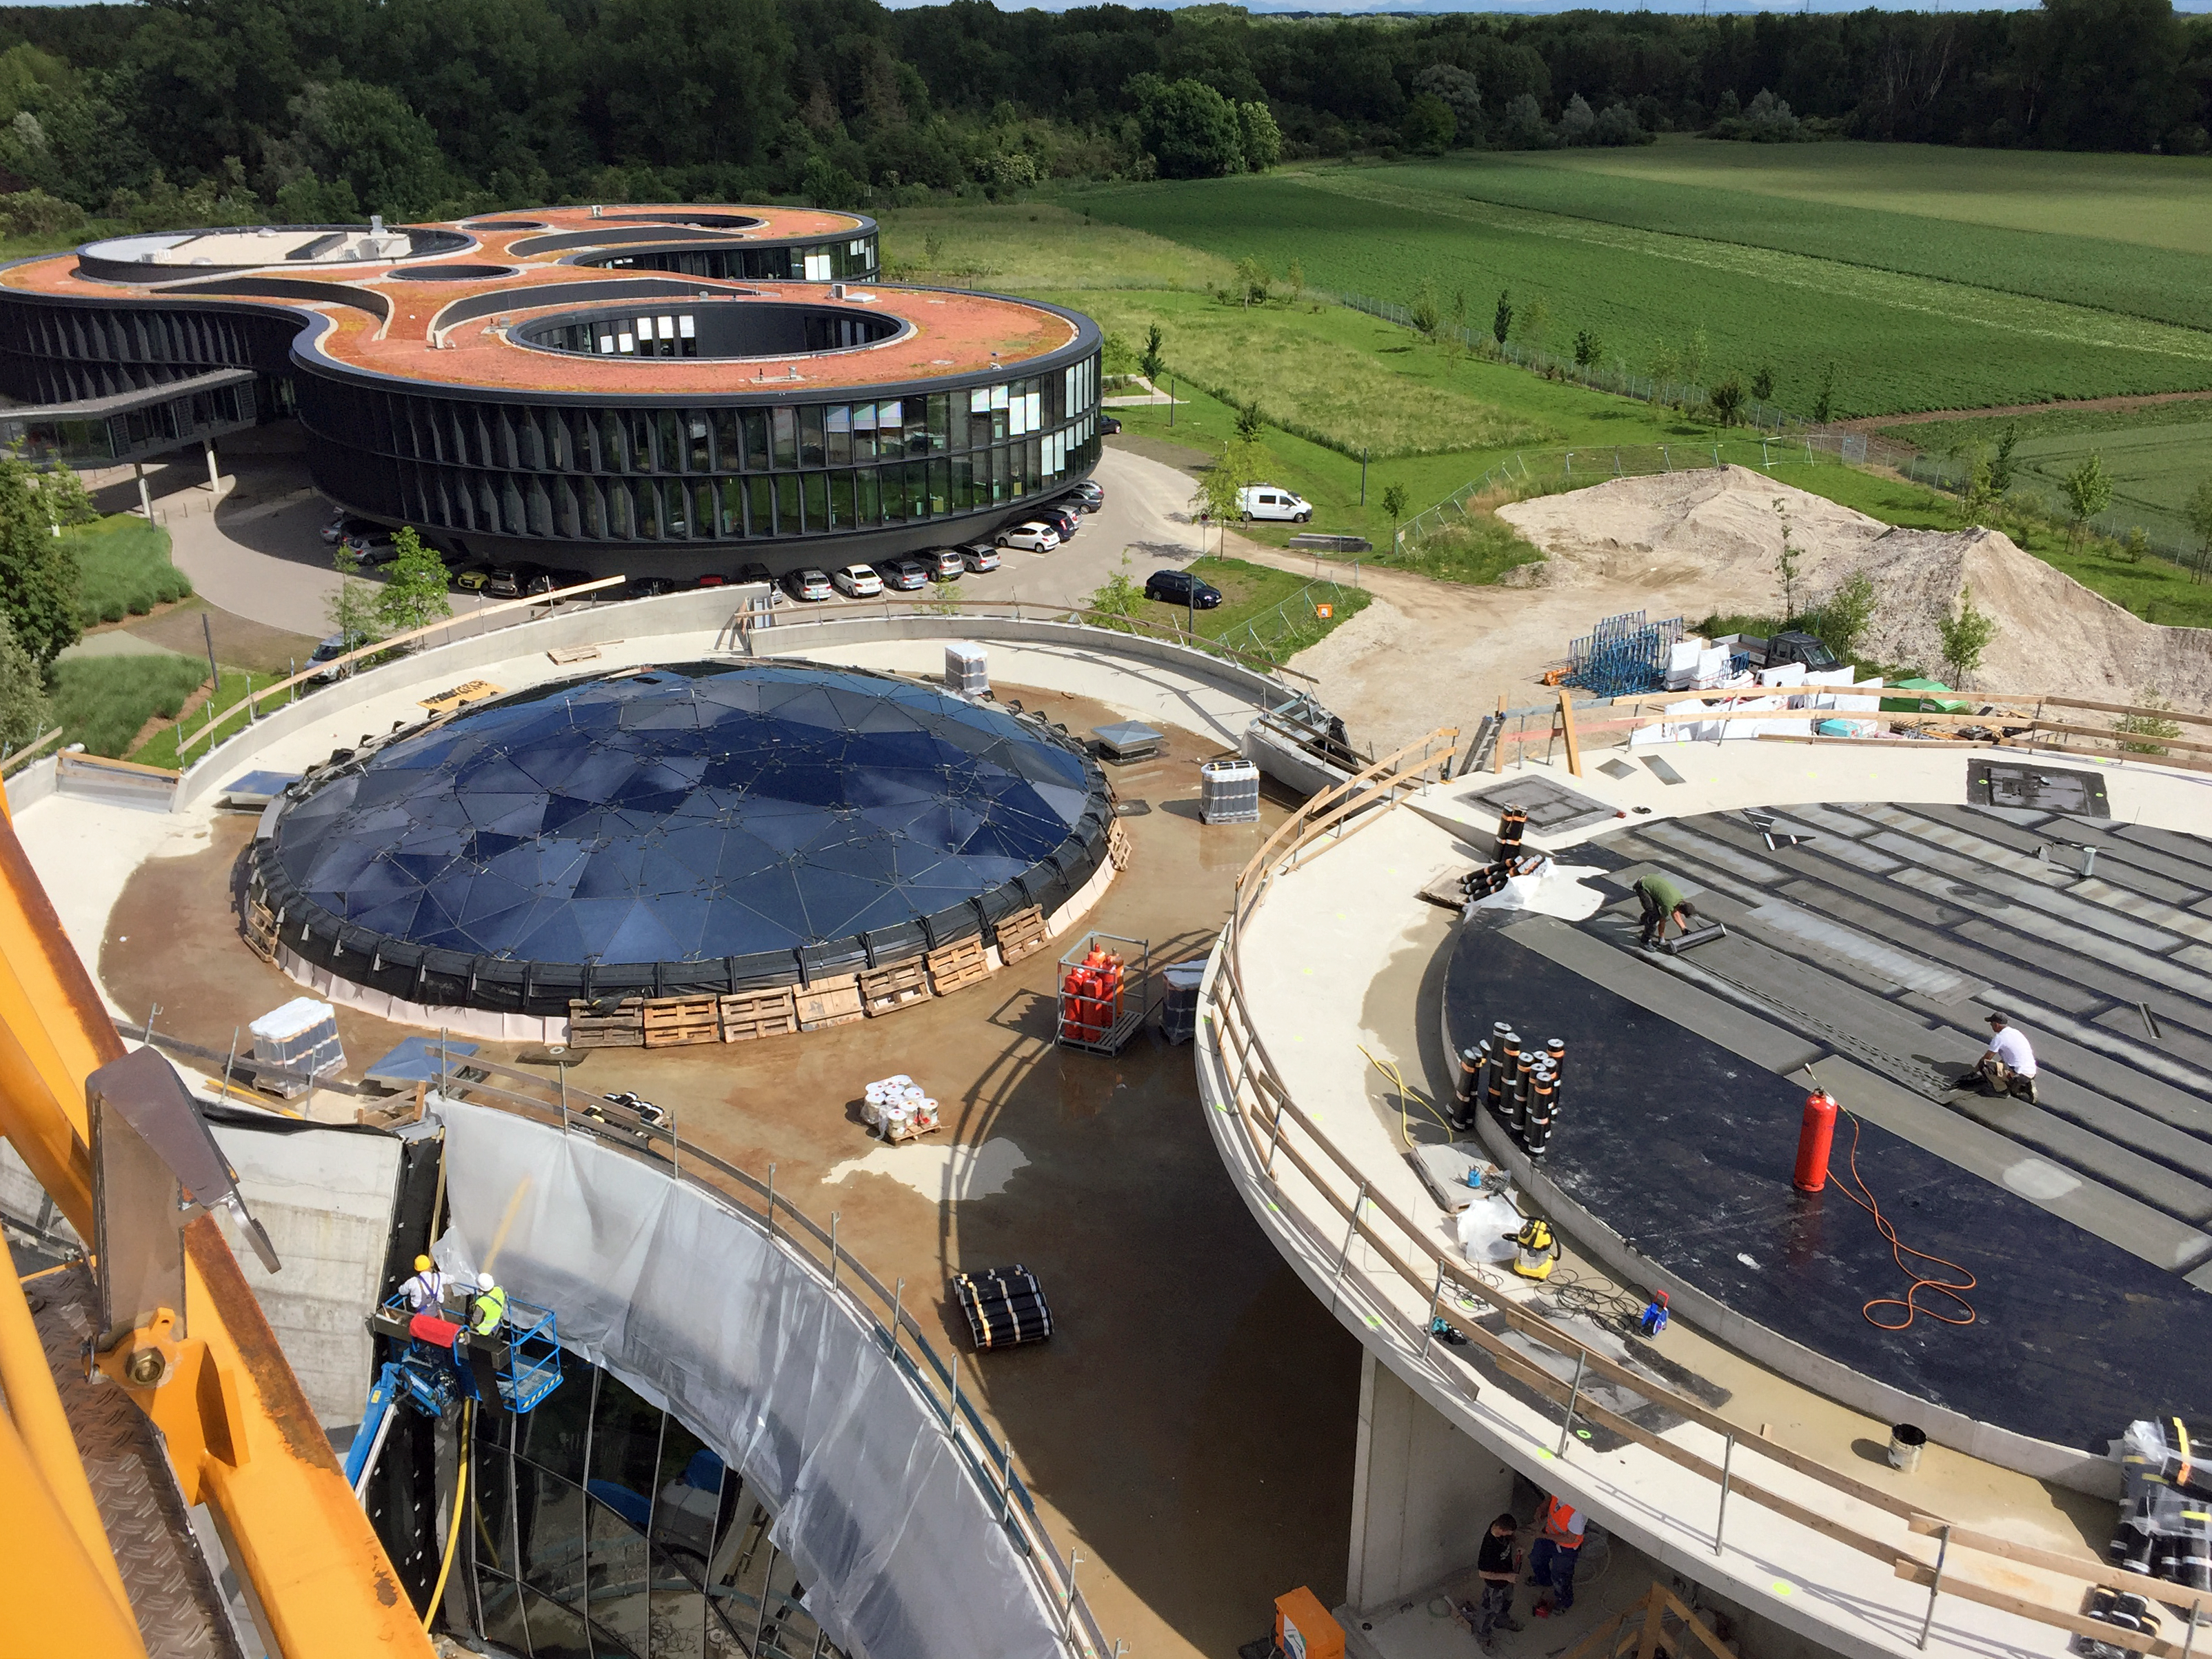

The ESO Supernova takes its place

The ESO Supernova Planetarium & Visitor Centre is nearing the final stages of construction. It will be completely free to visit, and is already offering a unique range of free planetarium products, as part of its remit as the world's first open-source planetarium. The novel design of this new building resembles that of a close double-star system, with one star transferring mass to its companion — such systems in space ultimately lead to supernova explosions, appropriately enough, given the name of the project! The existing ESO Headquarters are visible in the background. The complex is located in Garching-Forschungszentrum, readily accessible from Munich. This unique and unmissable attraction will be open to the public from spring 2018.

Credit: Bernhardt + Partner (B+P)